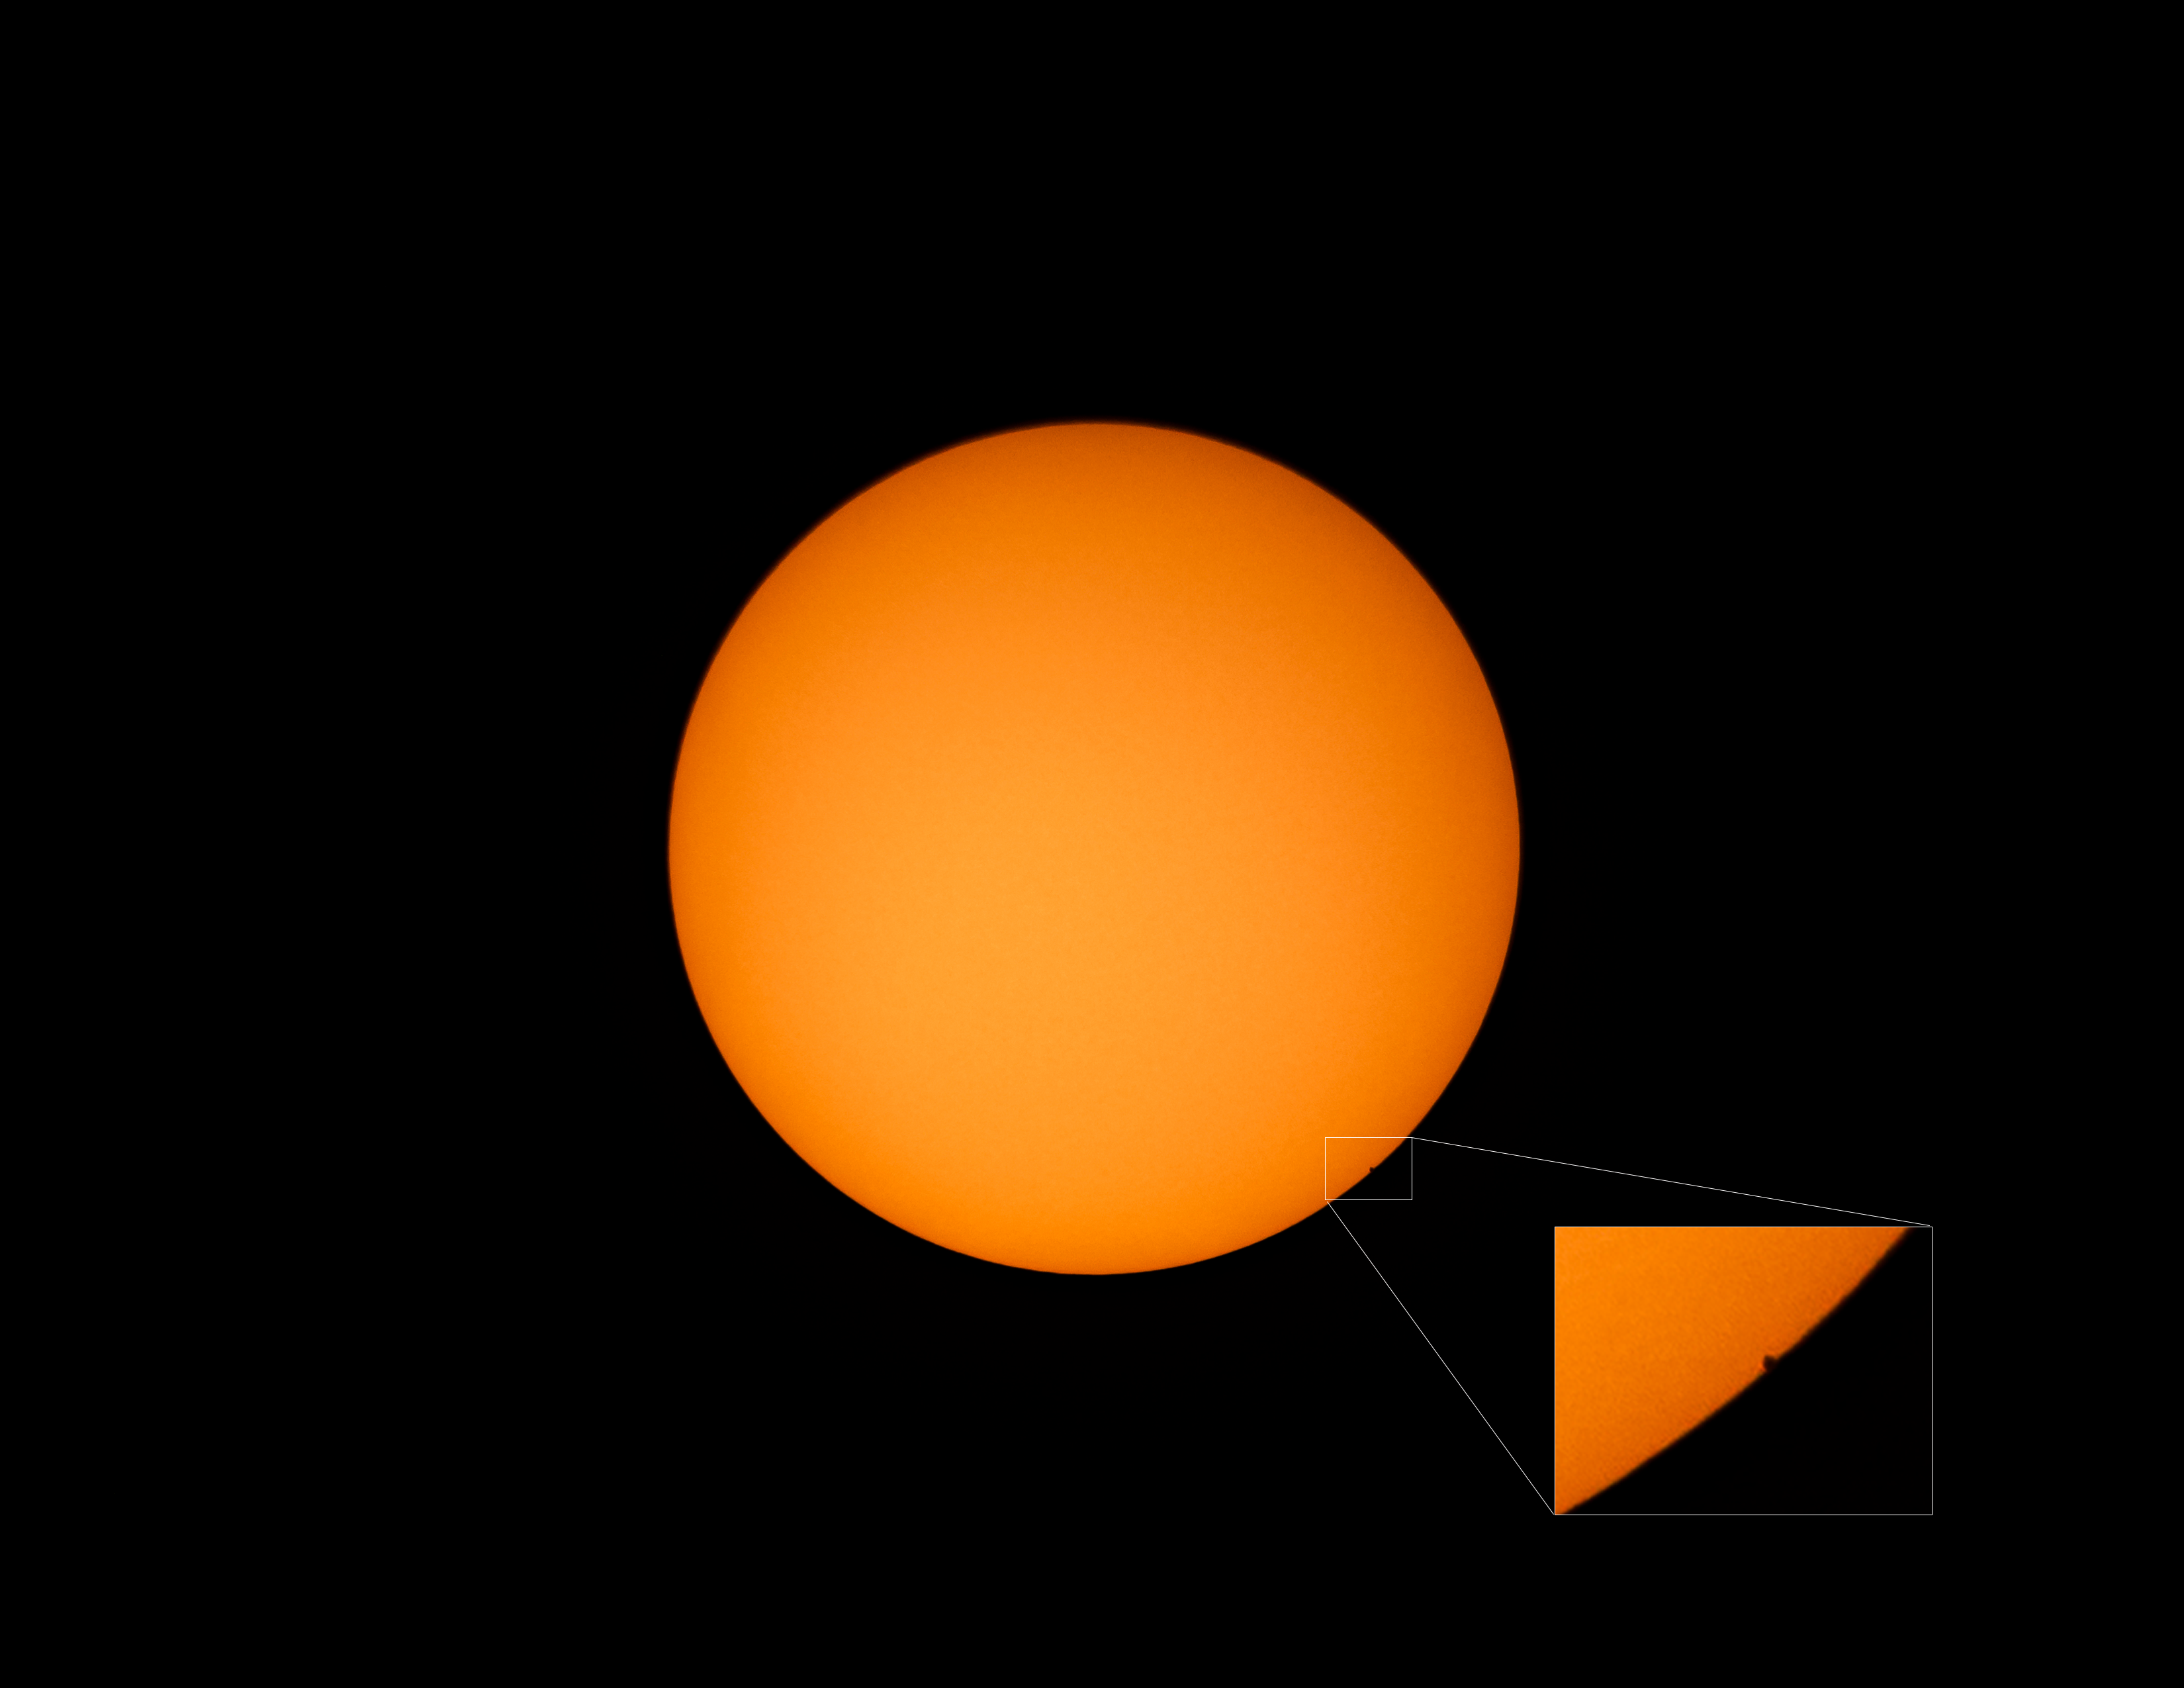

CTIO Mercury transit

CTIO Mercury transit

Credit: CTIO/NOIRLab/AURA/D. Munizaga